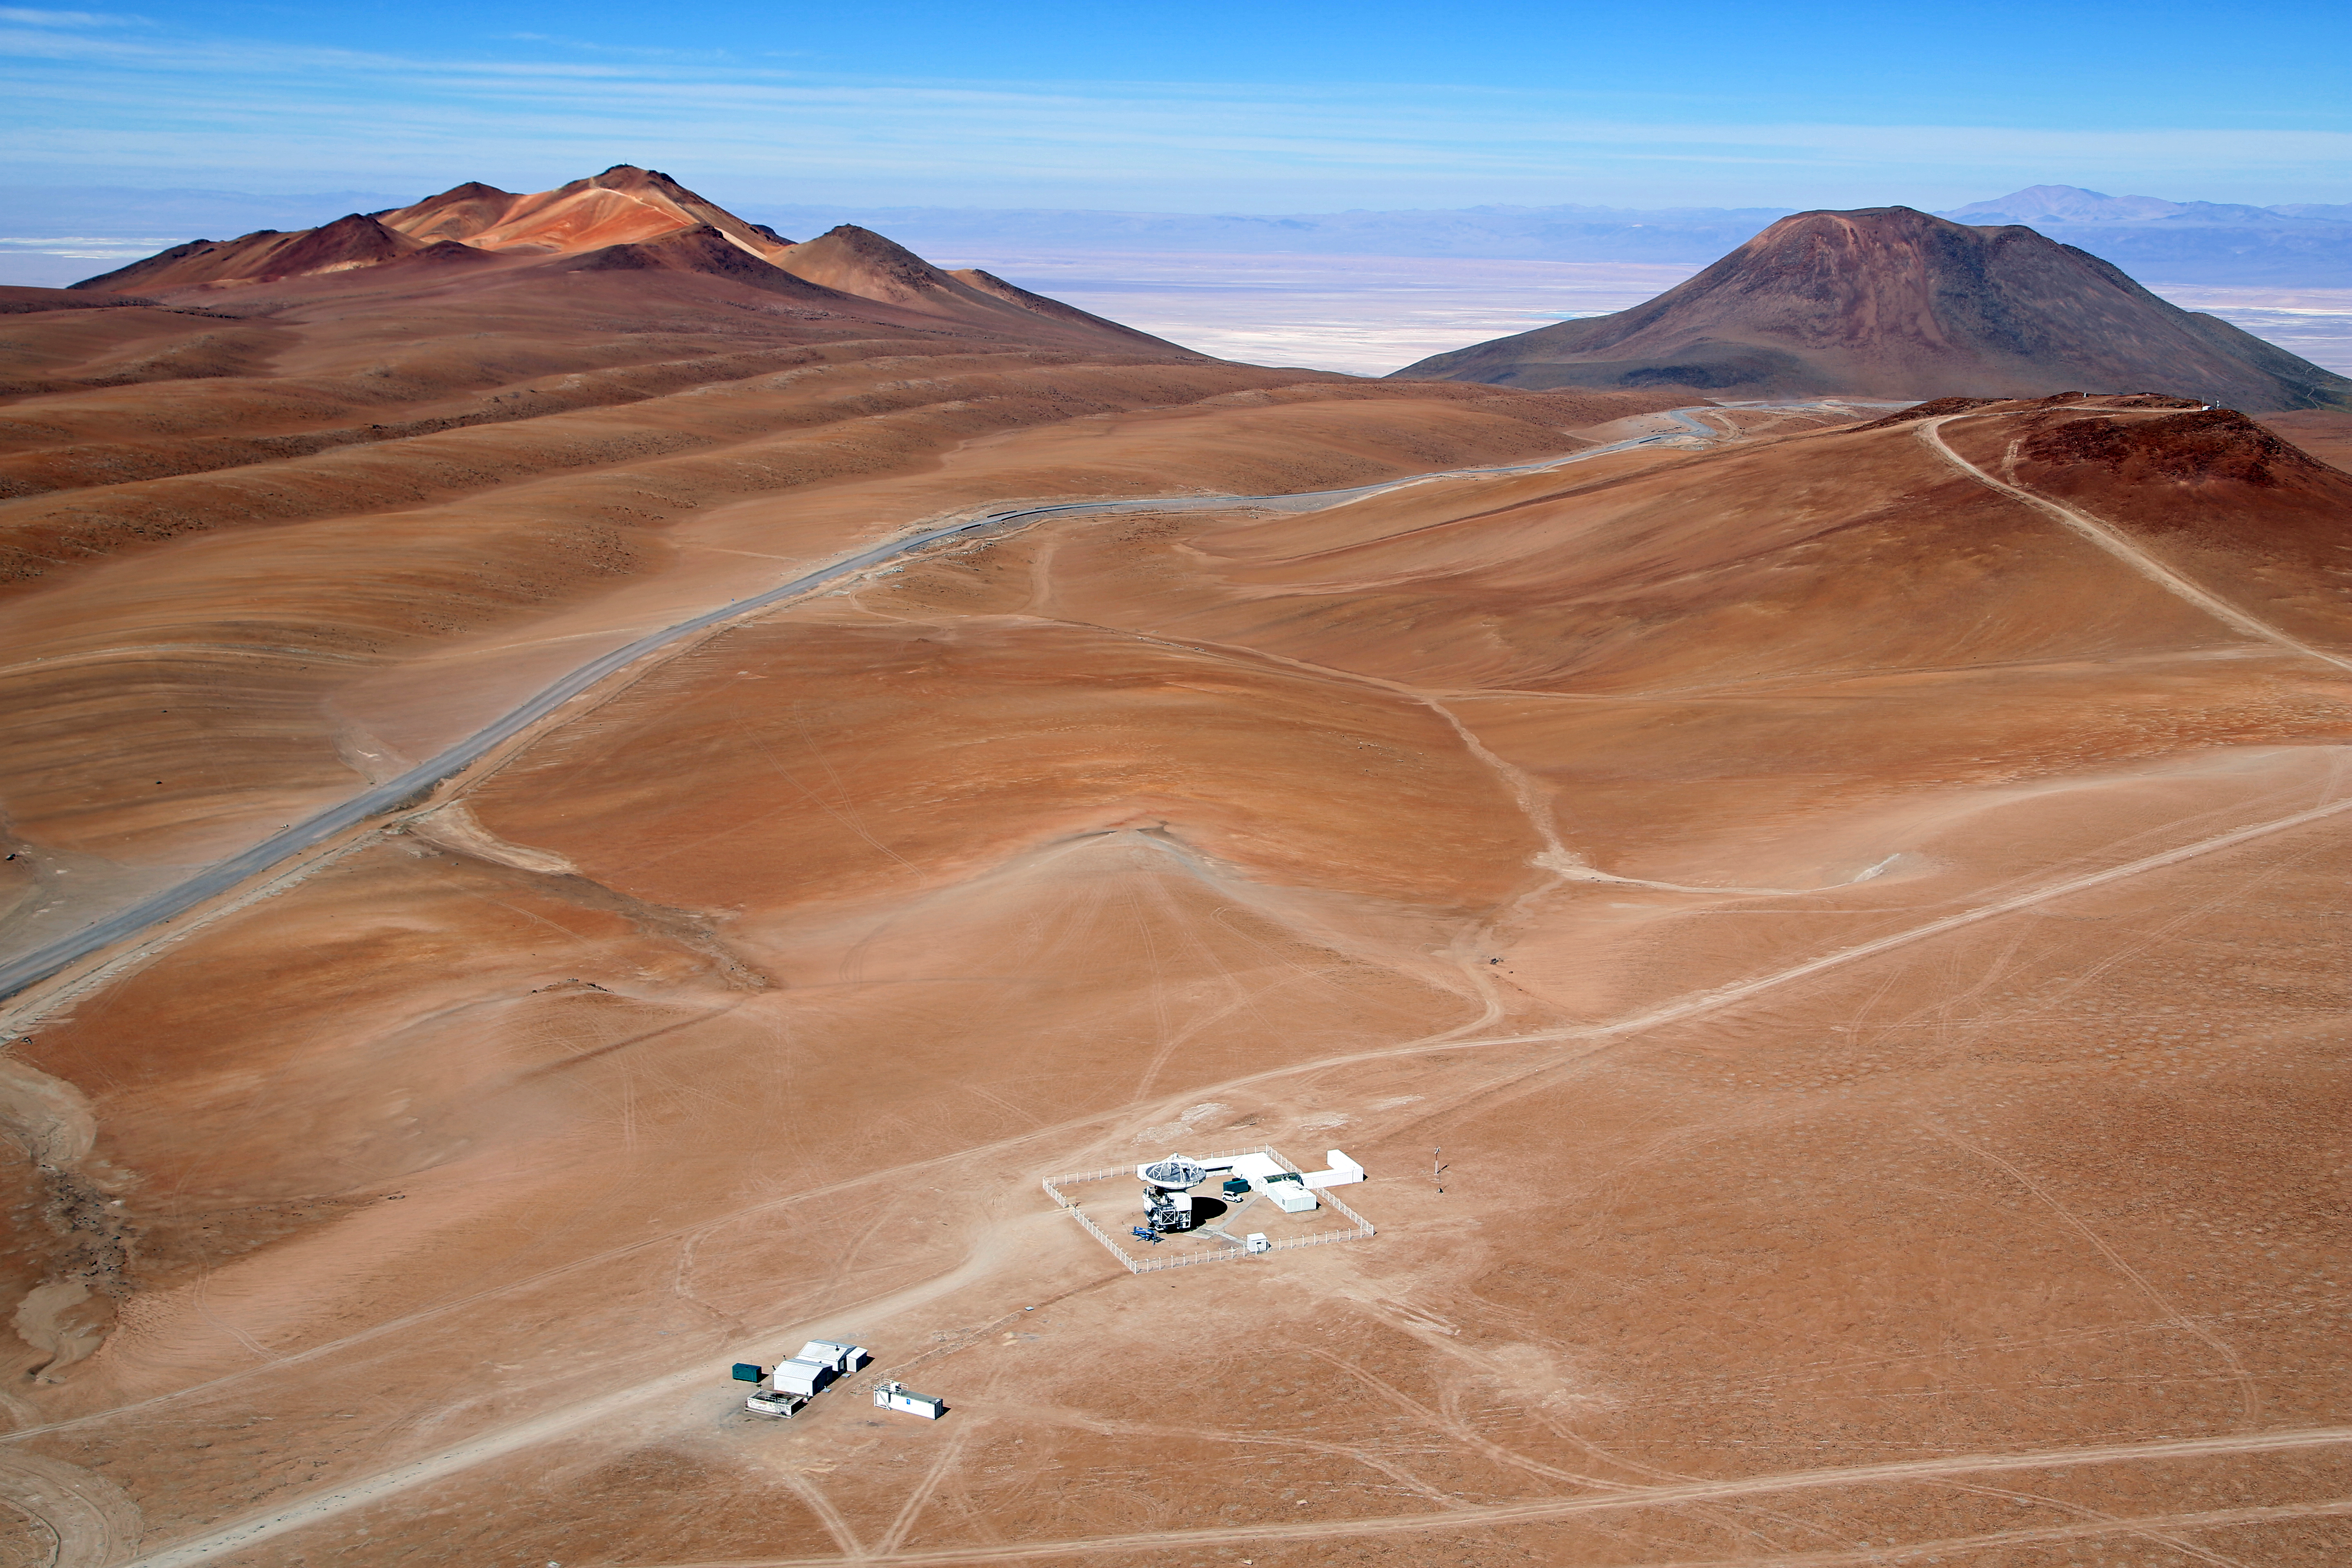

Wings for science fly over APEX

High on the Chajnantor Plateau in Chile’s Atacama region, at a breathtaking altitude of 5100 metres, ESO operates the Atacama Pathfinder Experiment telescope, APEX. APEX is a pathfinder for ALMA, the Atacama Large Millimeter/submillimeter Array, a revolutionary new telescope that ESO, together with its international partners, has built close to APEX on the Chajnantor Plateau. APEX is based on a prototype 12-metre antenna constructed for the ALMA project, and it is finding many targets that ALMA will be able to study in greater detail.

This spectacular aerial image was taken in December 2012 by Clémentine Bacri and Adrien Normier, the two crew members of the non-profit organisation ORA Wings for Science project, who are flying a special eco-friendly ultralight aeroplane on a year-long journey around the world. While on route, they help out scientists with aerial capabilities ranging from air sampling to archaeology, biodiversity observation and 3D terrain modelling.

ESO has an ongoing outreach partnership with ORA Wings for Science project. Short movies and amazing pictures that are produced during the flights will be used for educational purposes and for promoting local research. Their circumnavigation started in June 2012 and finished in June 2013 with a landing at the Paris Air Show.

More information
APEX is a collaboration between the Max-Planck-Institut für Radioastronomie (MPIfR), the Onsala Space Observatory (OSO), and ESO, with operations of the telescope entrusted to ESO.

ALMA, an international astronomy facility, is a partnership of Europe, North America and East Asia in cooperation with the Republic of Chile. ALMA construction and operations are led on behalf of Europe by ESO, on behalf of North America by the National Radio Astronomy Observatory (NRAO), and on behalf of East Asia by the National Astronomical Observatory of Japan (NAOJ). The Joint ALMA Observatory (JAO) provides the unified leadership and management of the construction, commissioning and operation of ALMA.

Credit: Clem & Adri Bacri-Normier (wingsforscience.com)/ESO